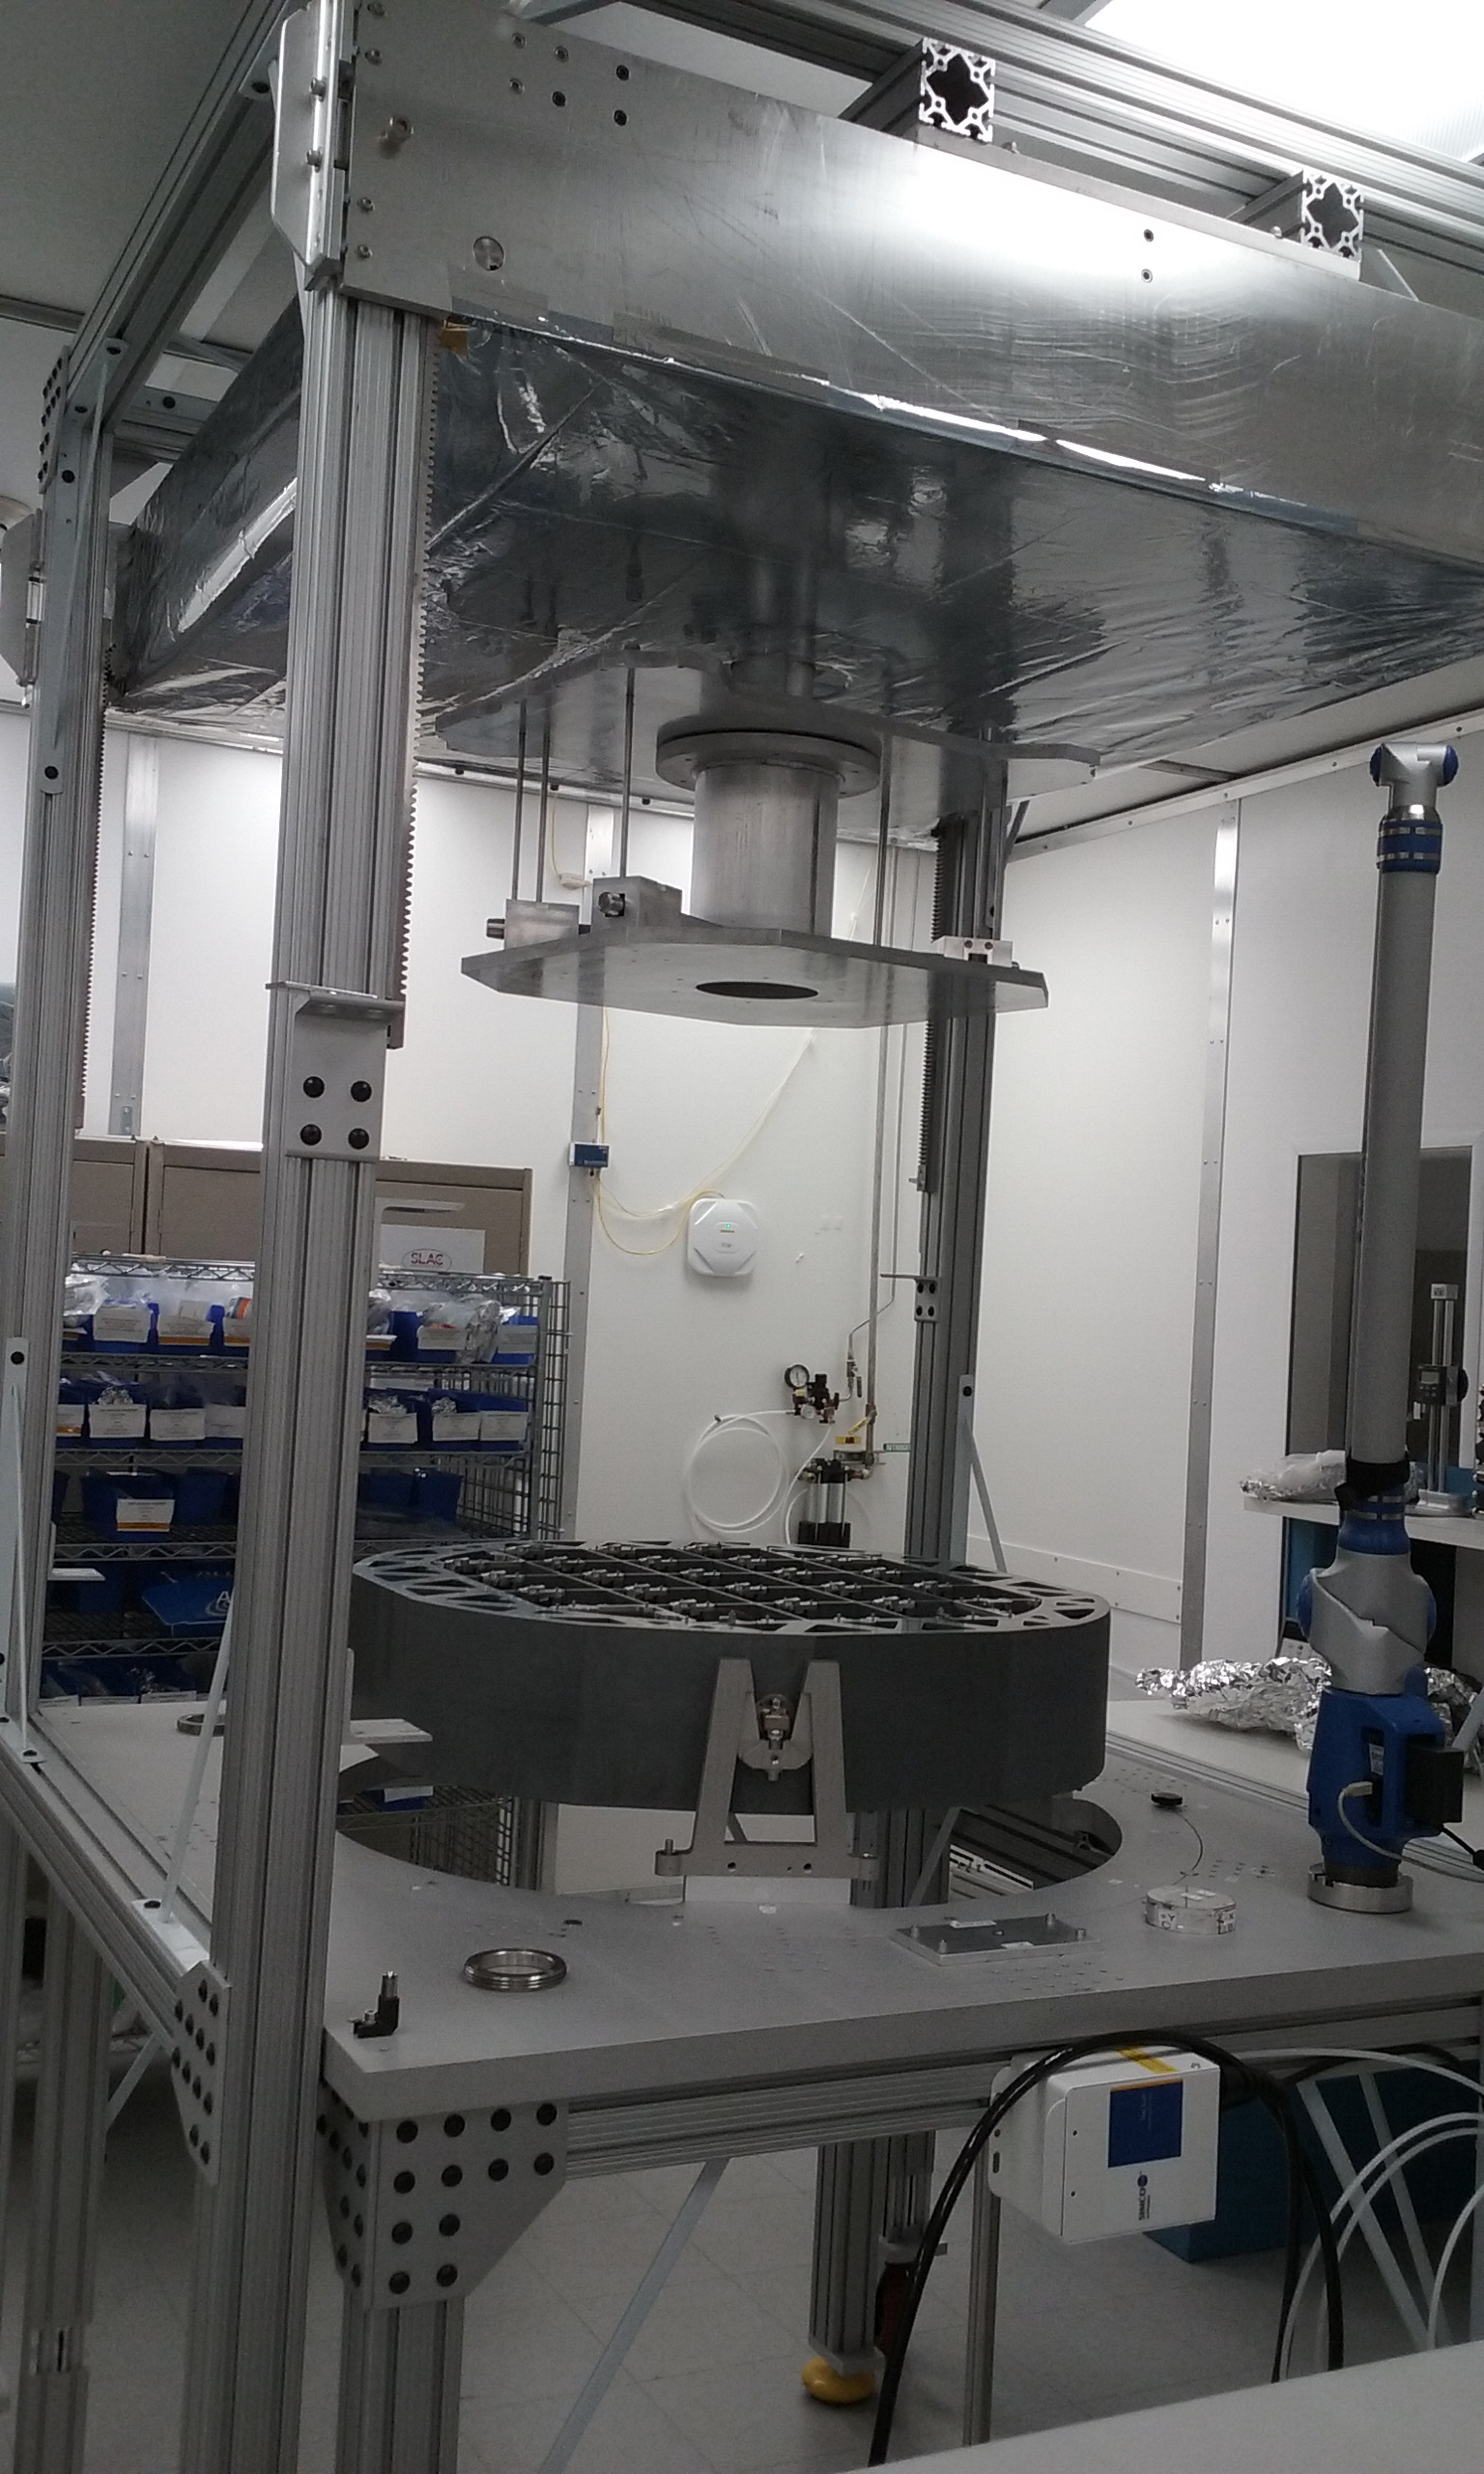

Assembled Grid in Integration Fixture

Assembly of the Cryostat Grid was recently completed in the cleanroom at SLAC. The Grid is the rigid Silicon Carbide structure that will mechanically support and maintain the precision alignment of the 21 Raft Towers and four Corner Rafts that make up the Camera’s focal plane. The Grid is on track for integration with the cryo-coldplate assembly, which will provide cooling for the Raft Tower Module electronics and focal-plane sensors, in April.

Credit: NOIRLab/ Vera C. Rubin Observatory/ NSF/ AURA